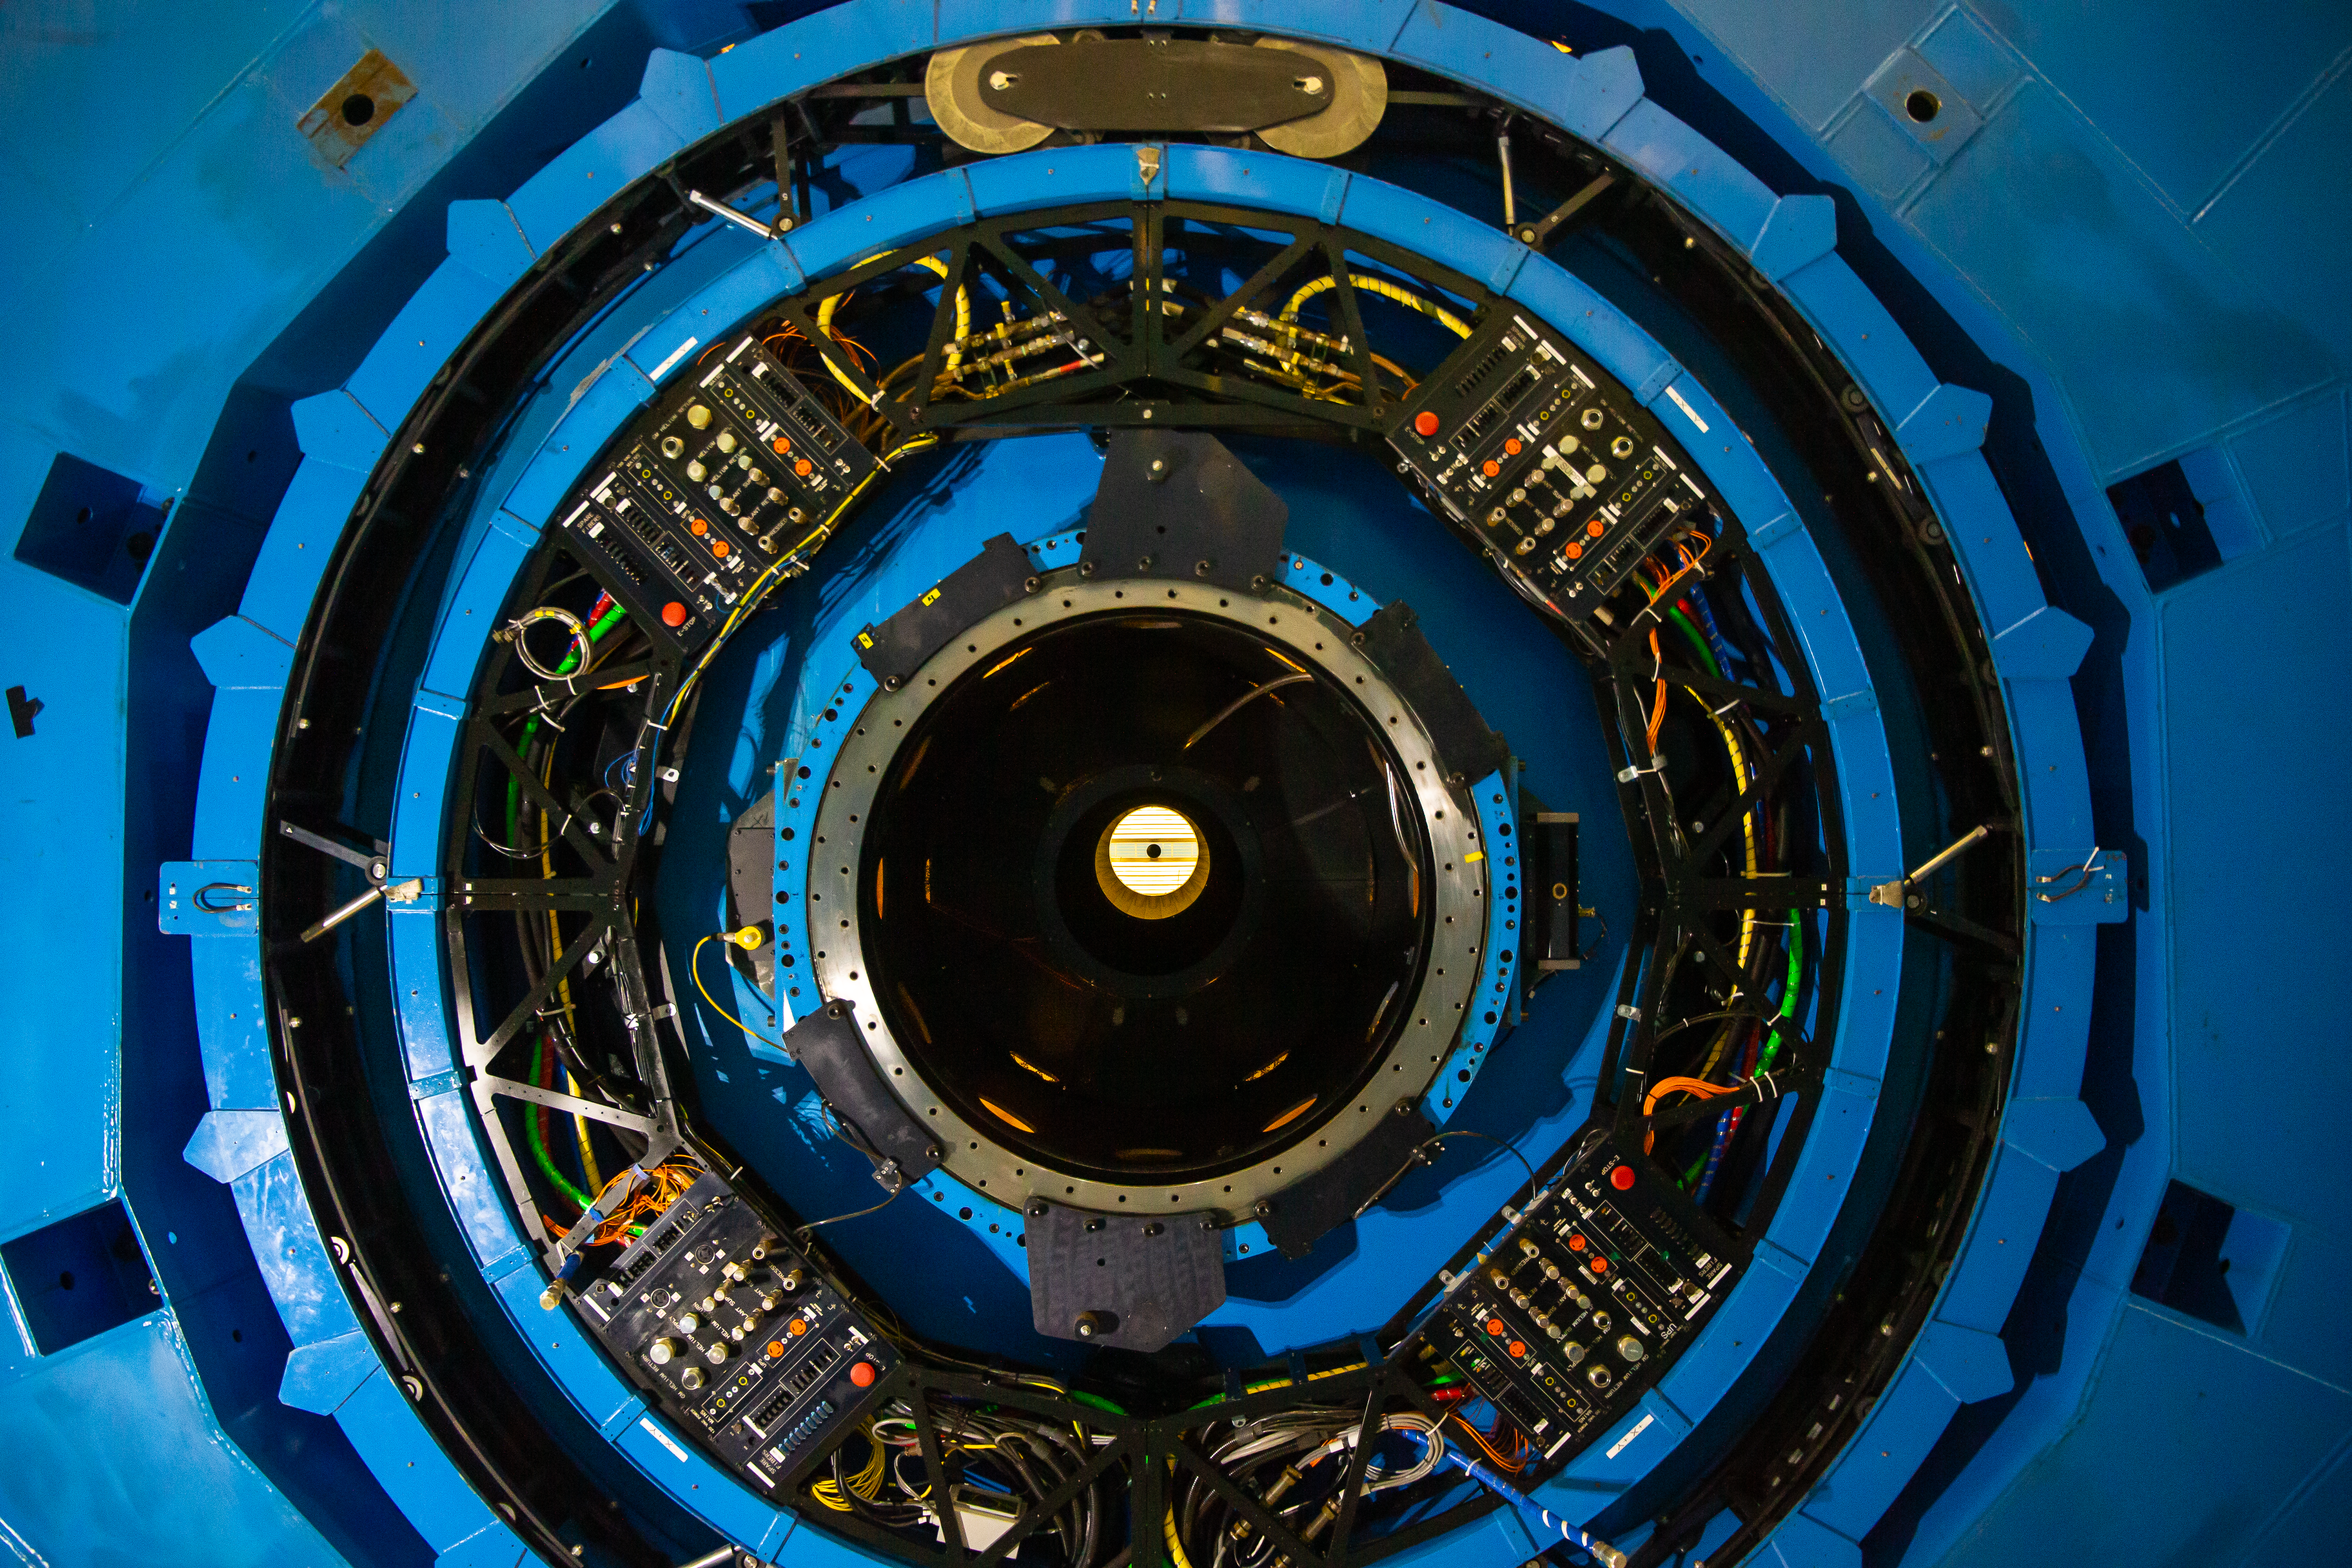

Gemini South shutdown 2019

Gemini South shutdown 2019, Cerro Pachón, Chile.

Credit: International Gemini Observatory/NOIRLab/NSF/AURA/M. Paredes